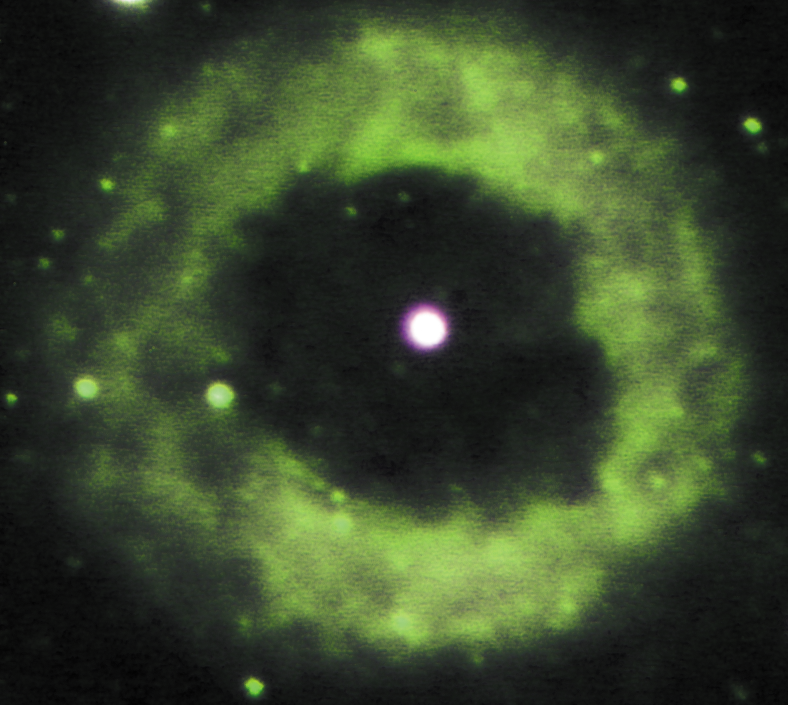

Infrared image of NGC 6369

A planetary nebula produced by a star that was once like our Sun. This image was made from J (1.25 micron), H2 (2.1 micron) and K-band (2.2 micron) images; the K-band image has a FWHM of 0.35 arc seconds. This image was obtained with the Abu thermal infrared camera built by the National Optical Astronomy Observatory, on the Gemini South 8-meter telescope as part of the commissioning and dedication.

Credit: International Gemini Observatory/Abu Team/NOIRLab/NSF/AURA